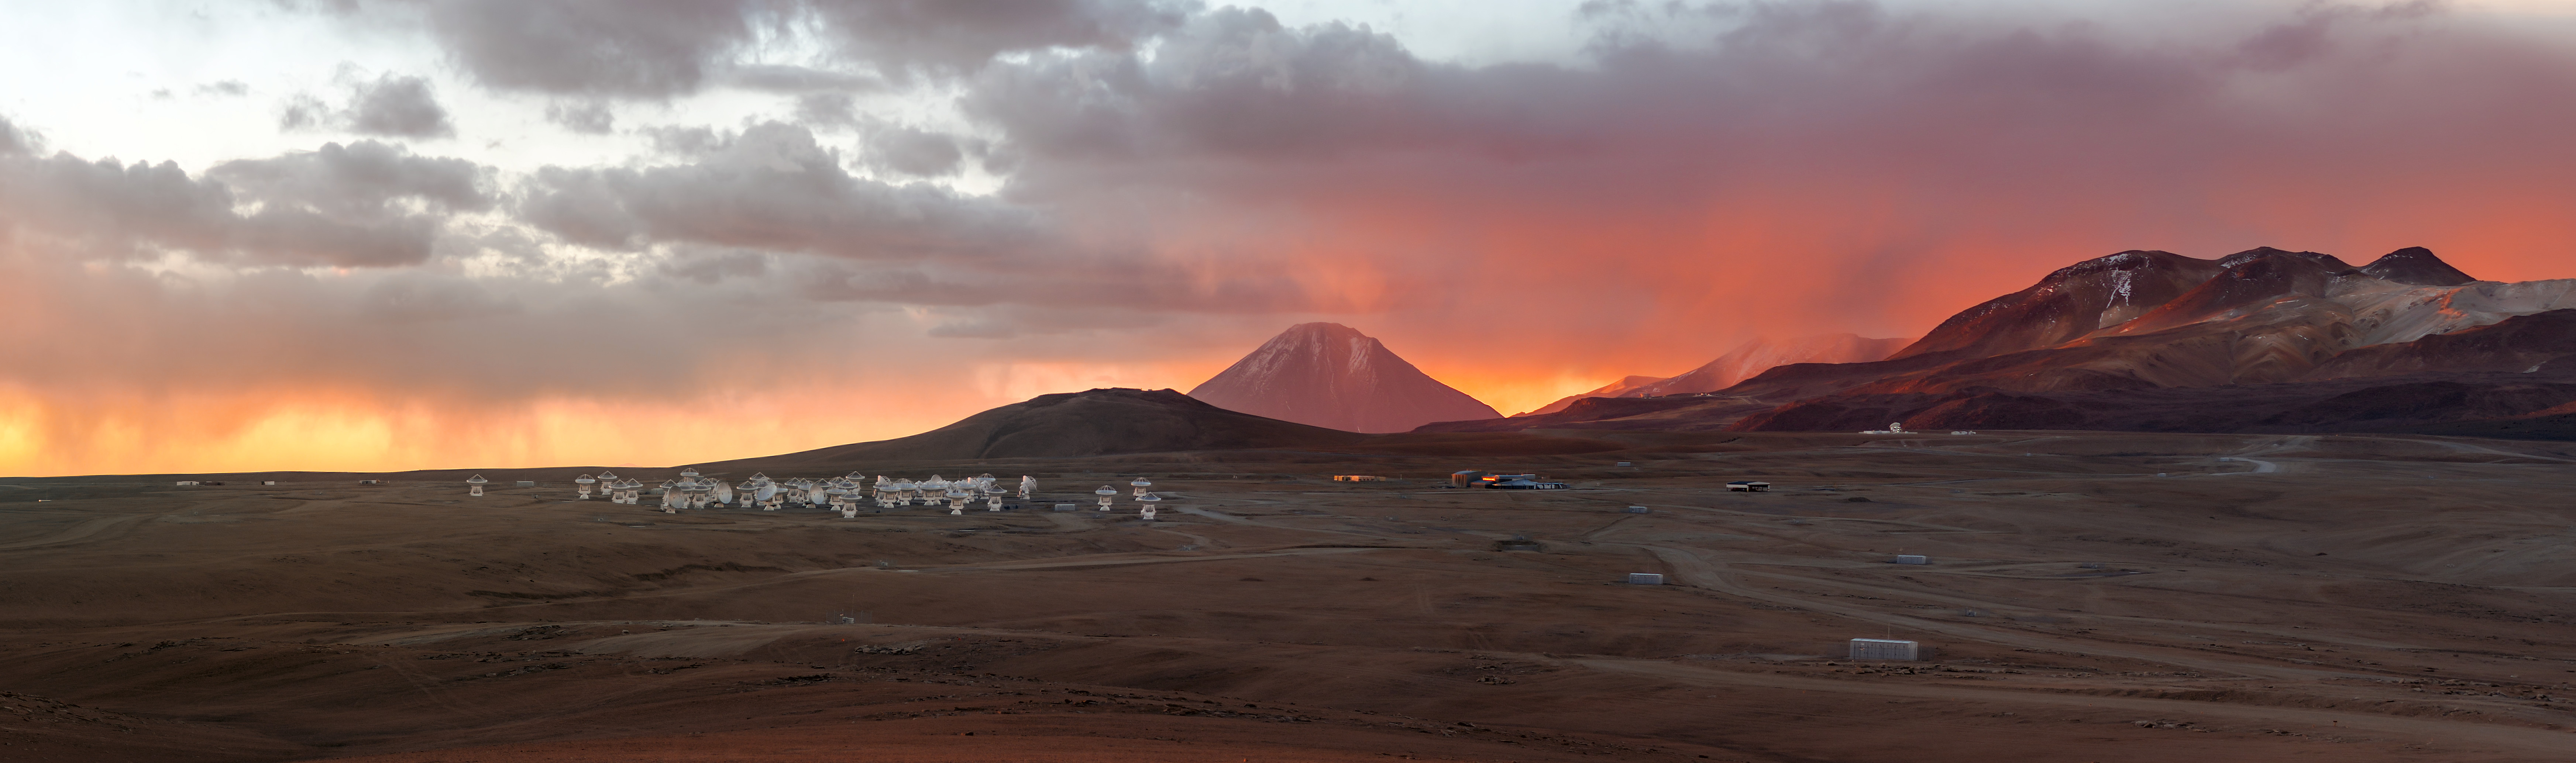

Breathtaking sunset over the Chajnantor Plateau

The Chajnantor Plateau is home to ALMA.

Credit: P. Horálek (ESO)